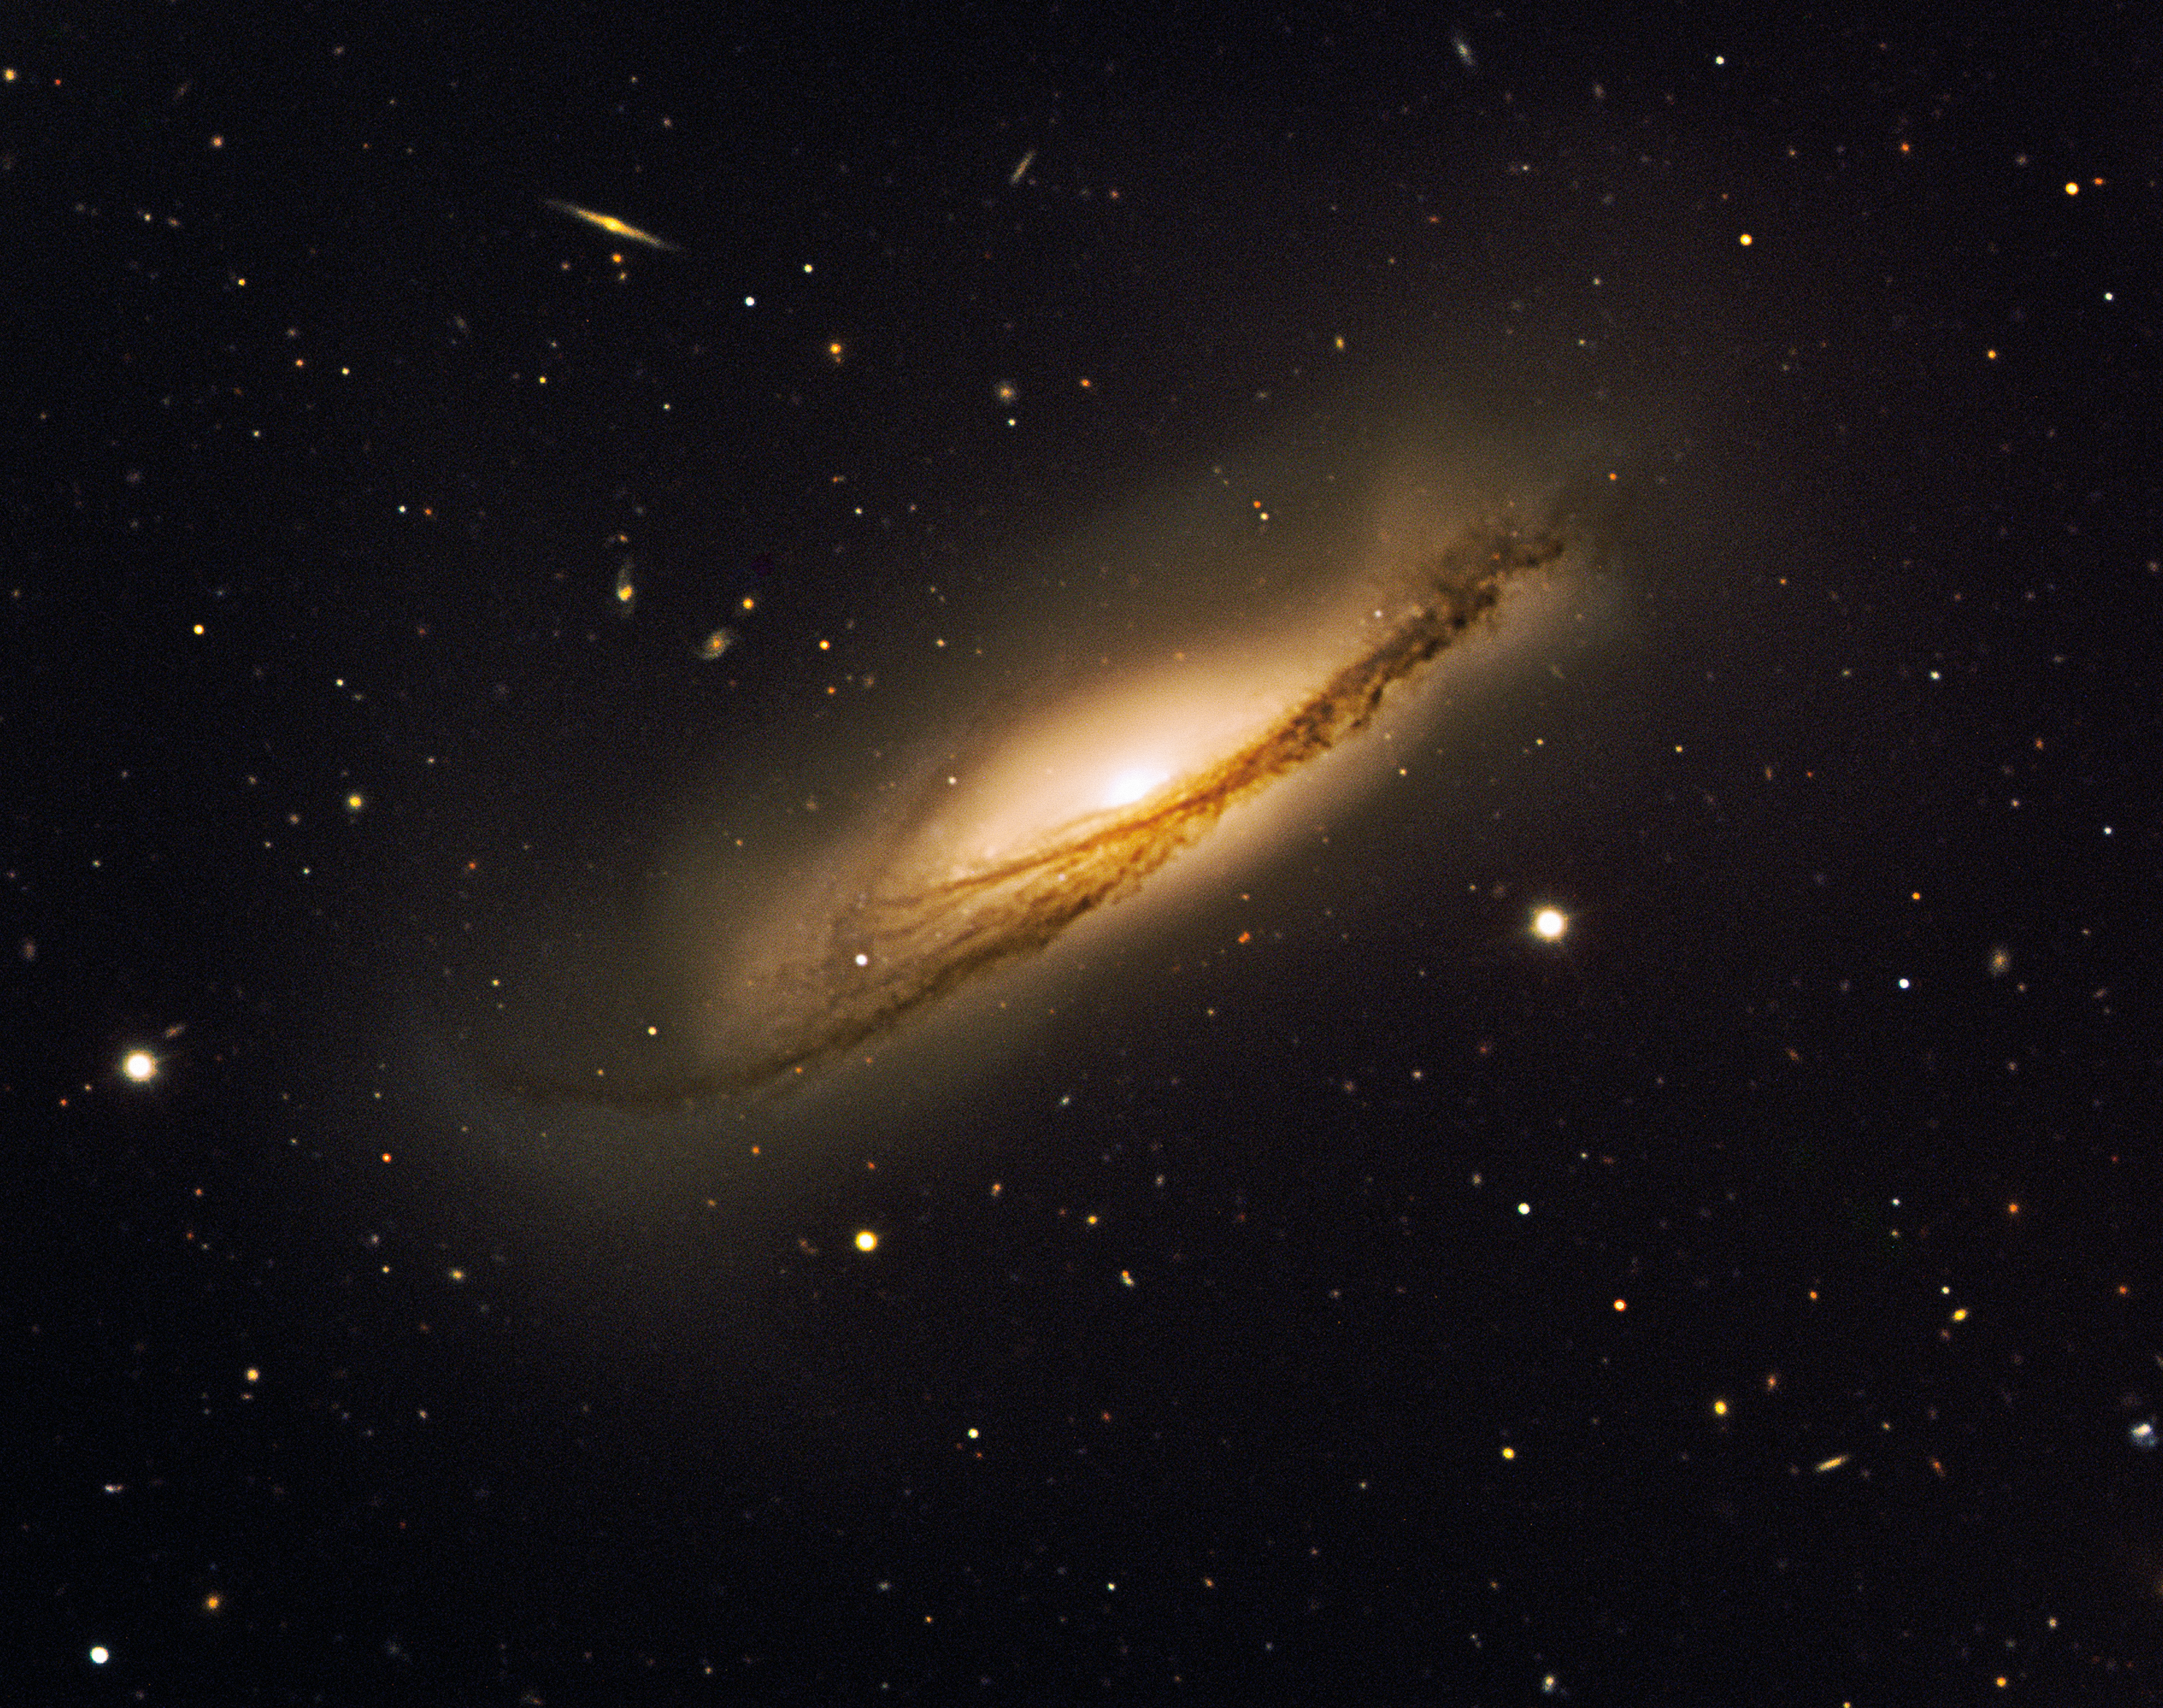

Twin explosions in gigantic dusty potato crisp

The beautiful edge-on spiral galaxy NGC 3190 with tightly wound arms and a warped shape that makes it resemble a gigantic potato crisp, as seen by ESO's Very Large Telescope. Supernova SN 2002bo is found in between the 'V' of the dust lanes in the south-western part of NGC 3190. SN 2002cv is obscured by a large amount of dust and is therefore not visible. Its position is however indicated on the above image. This colour composite is based on images obtained on 26 March 2003 with FORS1 on UT2 (Kueyen) in four filters (B, V, R and I) for a total exposure time of 14 minutes. The observations were done in the framework of a programme aiming at studying the physics of Type Ia supernovae. The field of view is 6.15 x 5 arcminutes. North is up and East is to the left. The data extraction from the archive, data reduction and final colour processing of the image was done by Henri Boffin (ESO).

Credit: ESO